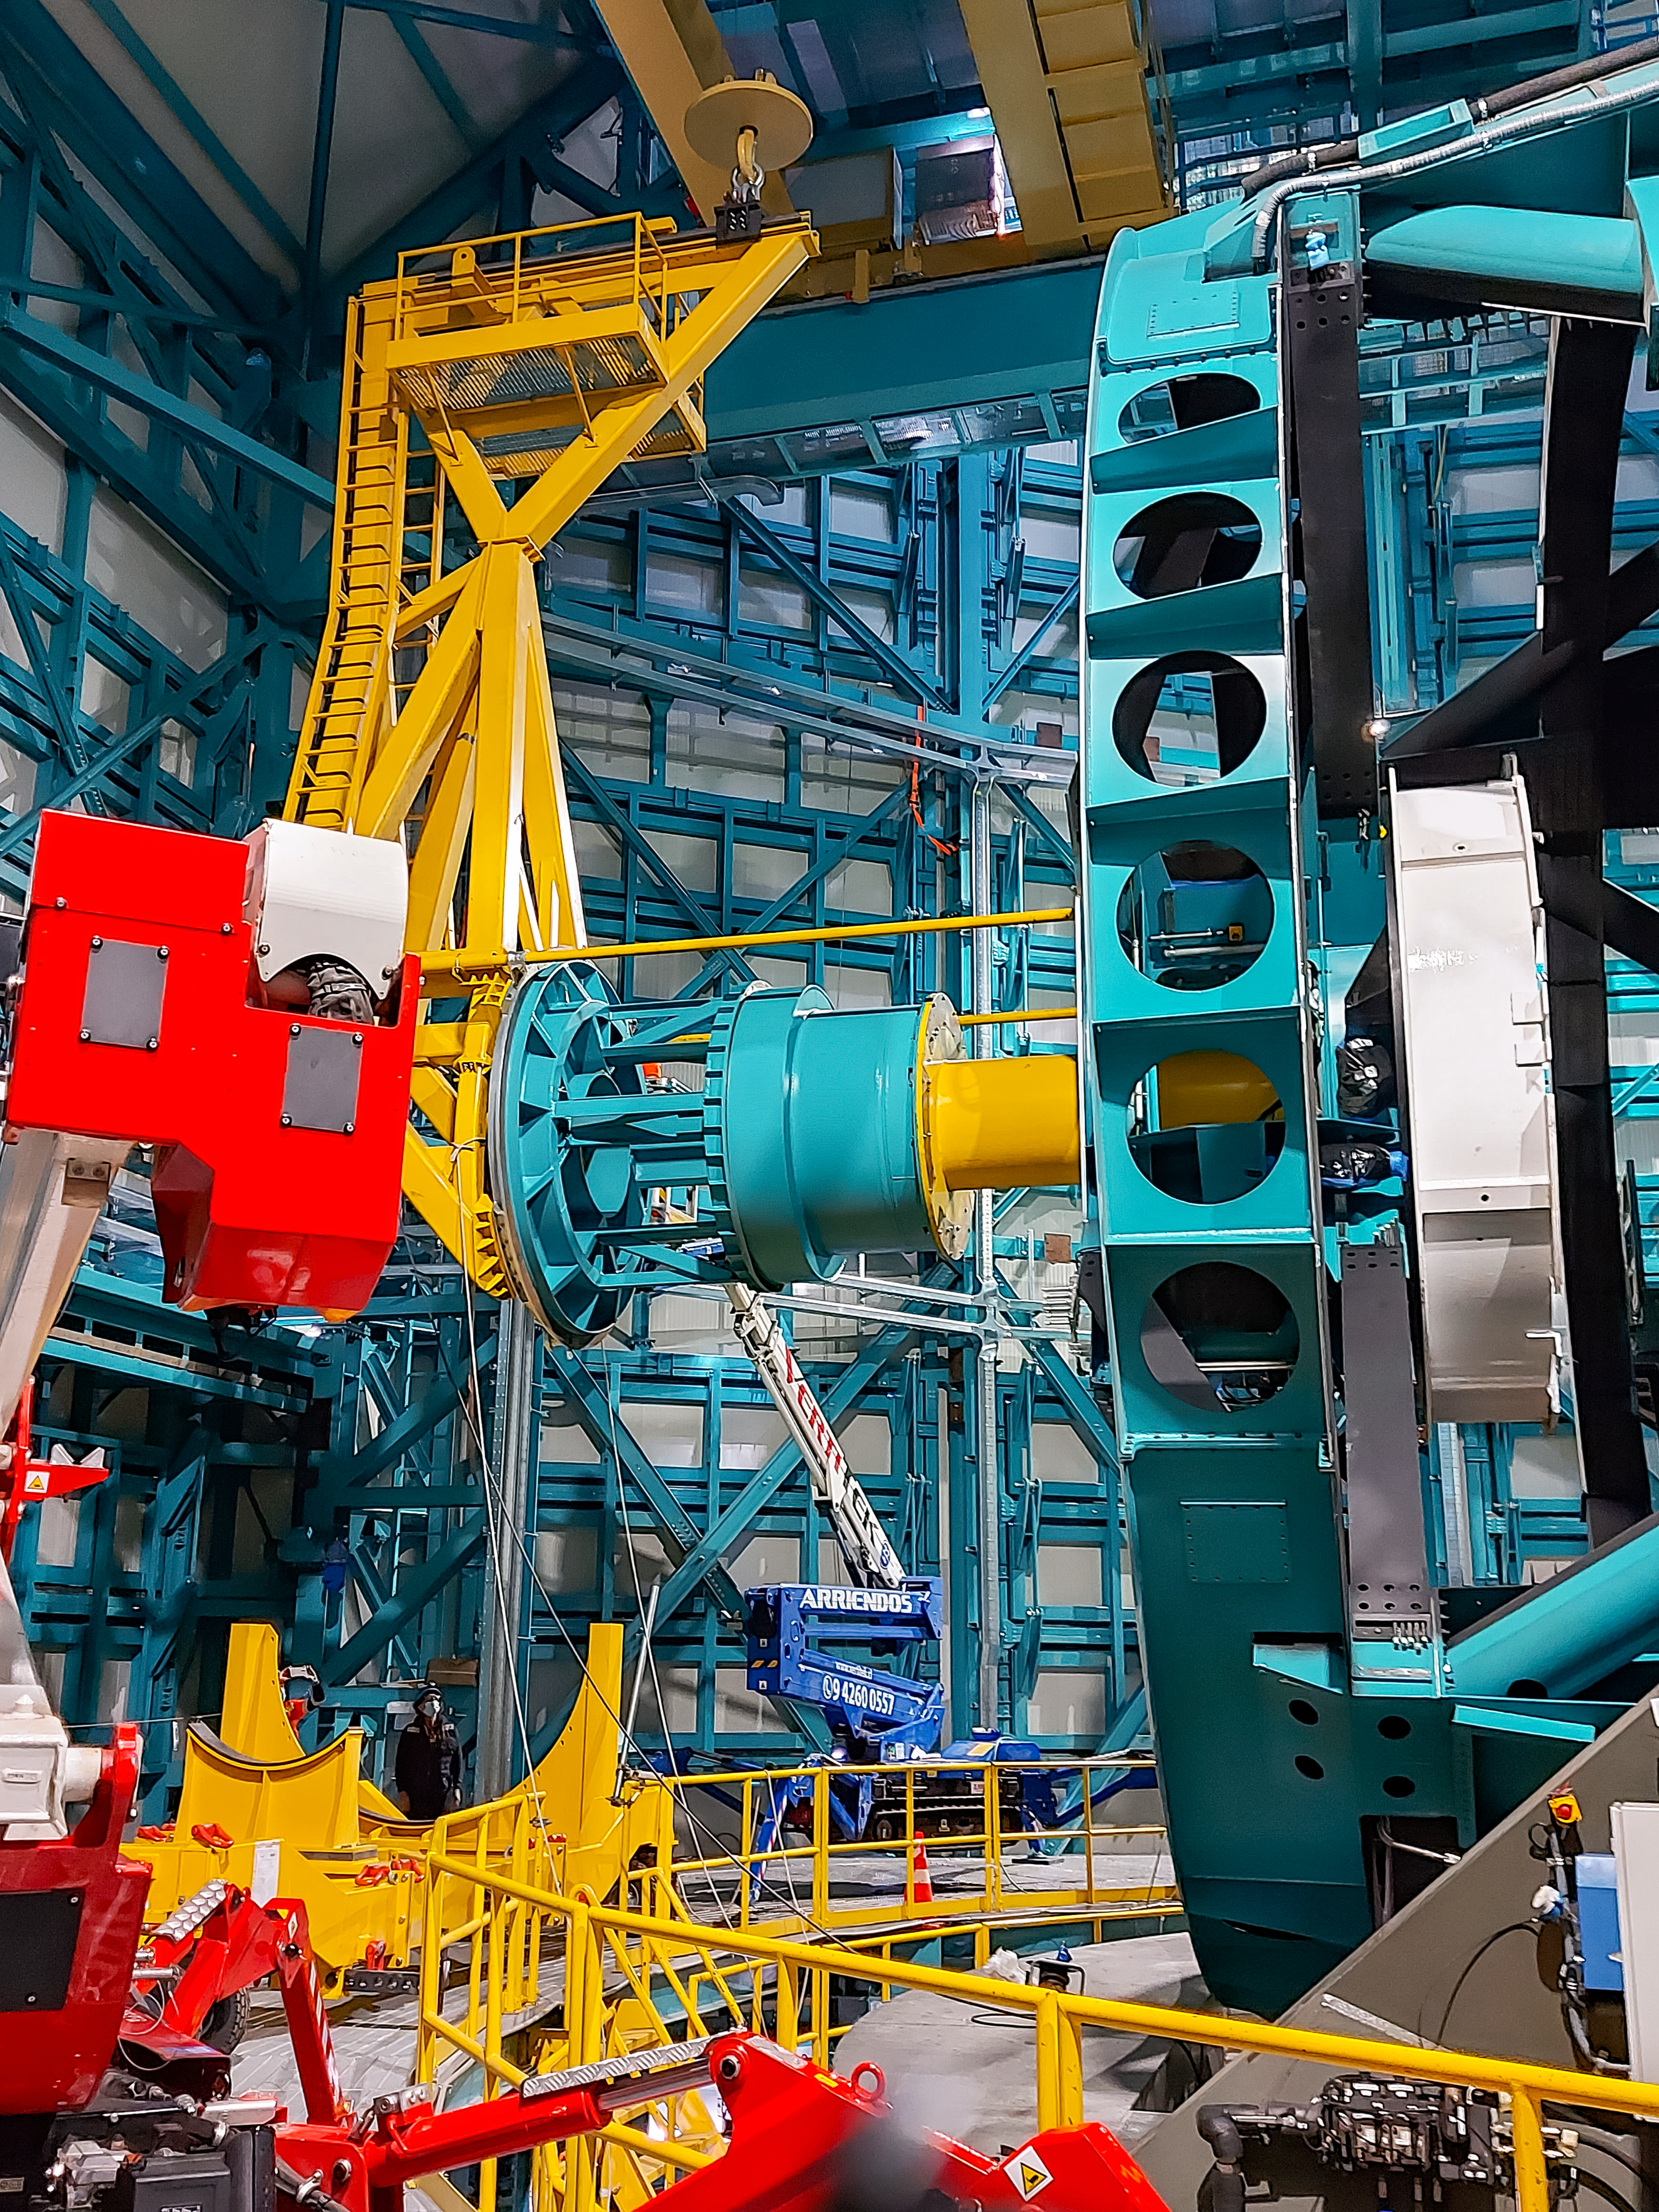

Practicing removing Rubin's camera

On November 23rd, 2021, the team on Cerro Pachón used the dome bridge crane and the camera lifting fixture to remove the camera surrogate mass from the Telescope Mount Assembly (TMA) and place it on the camera cart. The next day, they reversed the operation and inserted the camera surrogate mass back into the TMA. Although this procedure had been performed in the Asturfeito factory in 2018, this was the first time the exercise was done inside the observatory dome.

Credit: Vera C. Rubin Observatory/NOIRLAB/AURA/NSF/O. Nunez